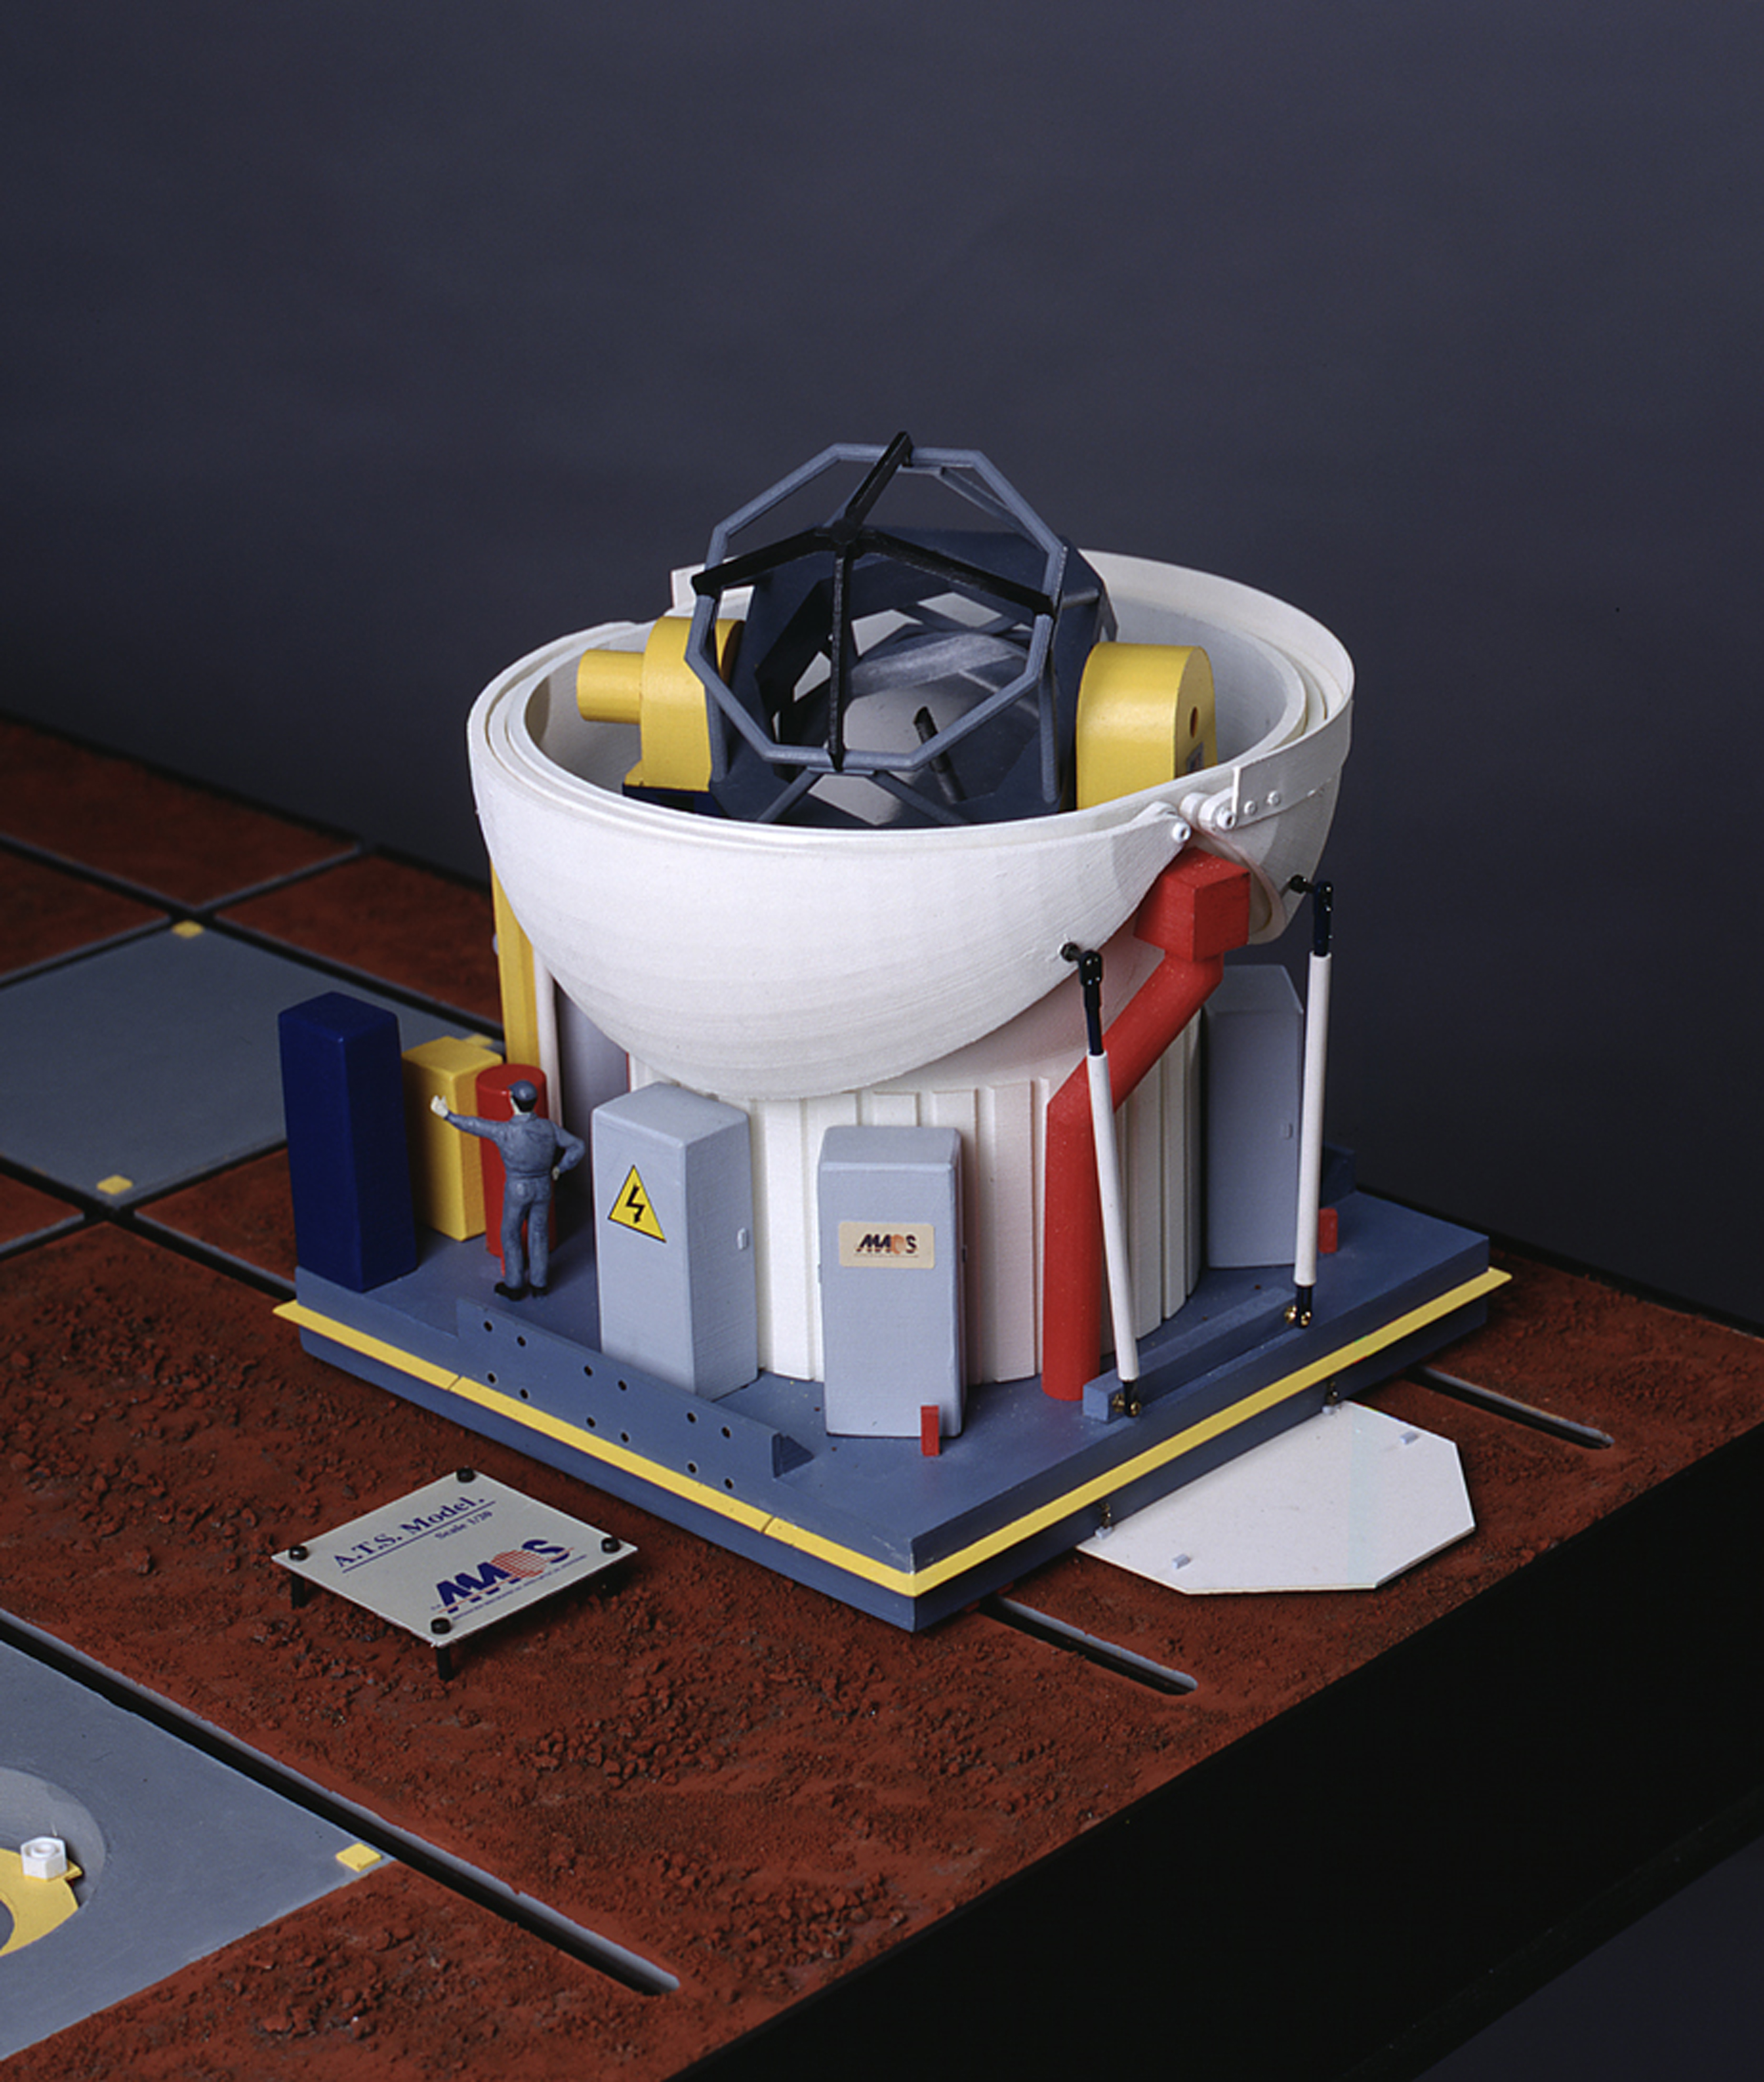

ESO and AMOS sign contract for the VLTI Auxiliary Telescopes

This photo shows a model of an Auxiliary Telescope during Observing Conditions. The 1.8-m telescope (with an Alt-Az mount, i.e. exactly like the Unit Telescopes) is rigidly anchored to the ground by means of a special interface. The light is directed via a series of mirrors (the Coudé Optical Train) to the bottom of the Telescope. From the Coudé Relay Optics it is sent on to the underground Delay Line Tunnel.

Credit: ESO